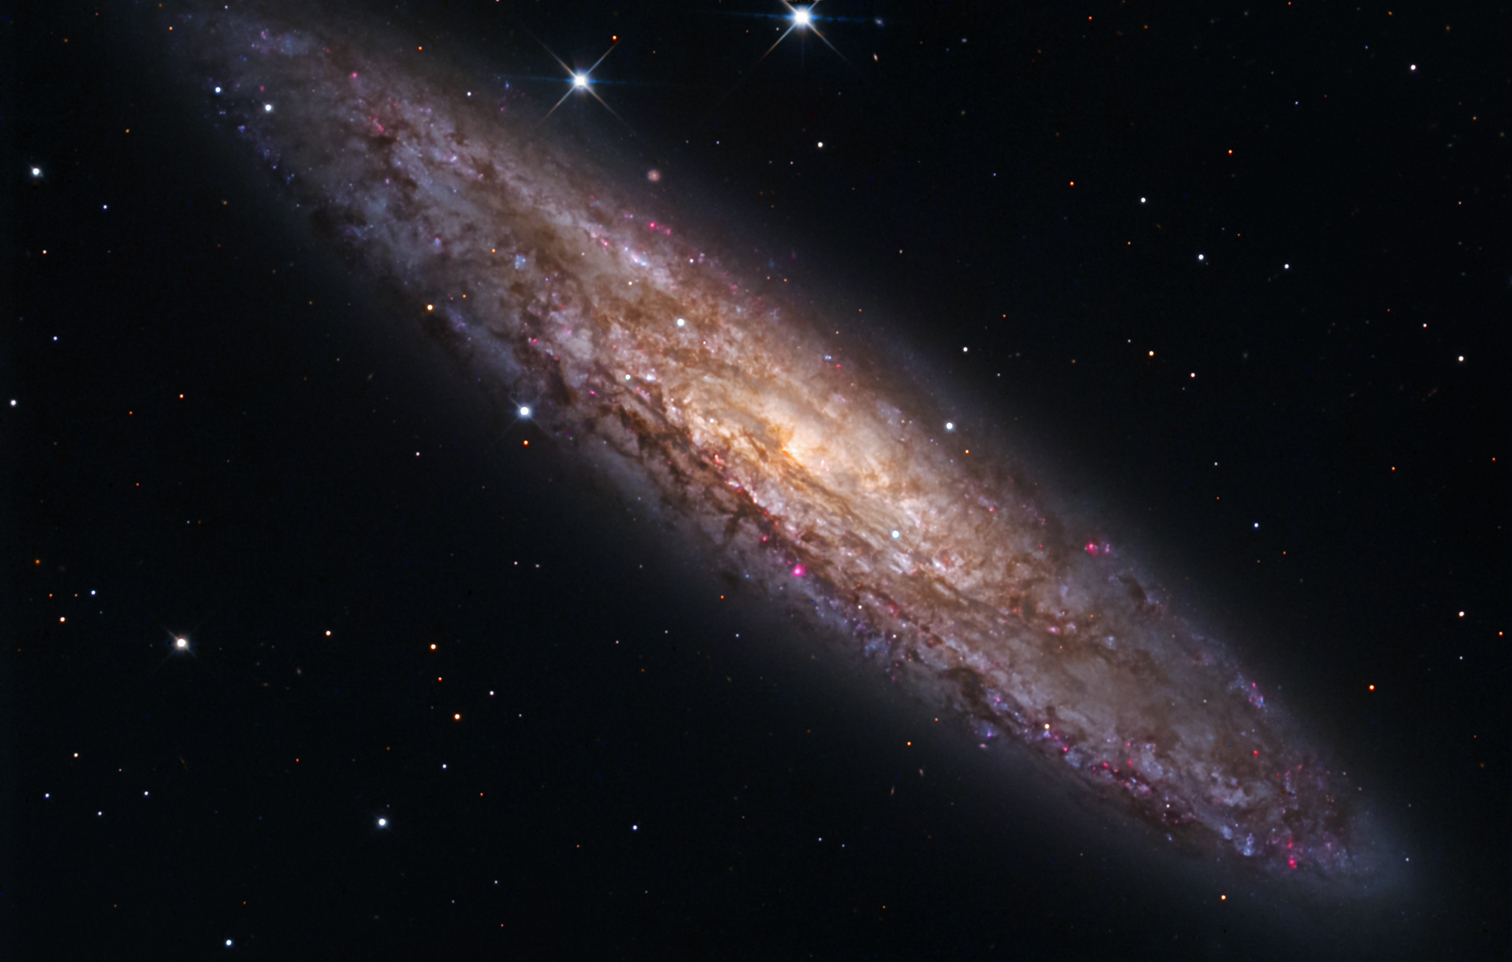

NGC 253

NGC 253 is a nearby galaxy at a distance of approximately 8 million light years away. The galaxy is some 60,000 light years in diameter- and its full disk extends beyond the field of view shown here. However, at this resolution (click on image) you can make out many features of this galaxy including: clumpy and dark clouds of gas, bright blue and white star clouds, and pink HII (clouds of molecular hydrogen) regions which are tremendous stellar nurseries. Also note the small galaxy just "above" the disk at the top left of the image.

This image was taken as part of Advanced Observing Program (AOP) program at Kitt Peak Visitor Center during 2014.

Credit: KPNO/NOIRLab/NSF/AURA/George Hatfield/John Zum Brunnen and Steve Peterson